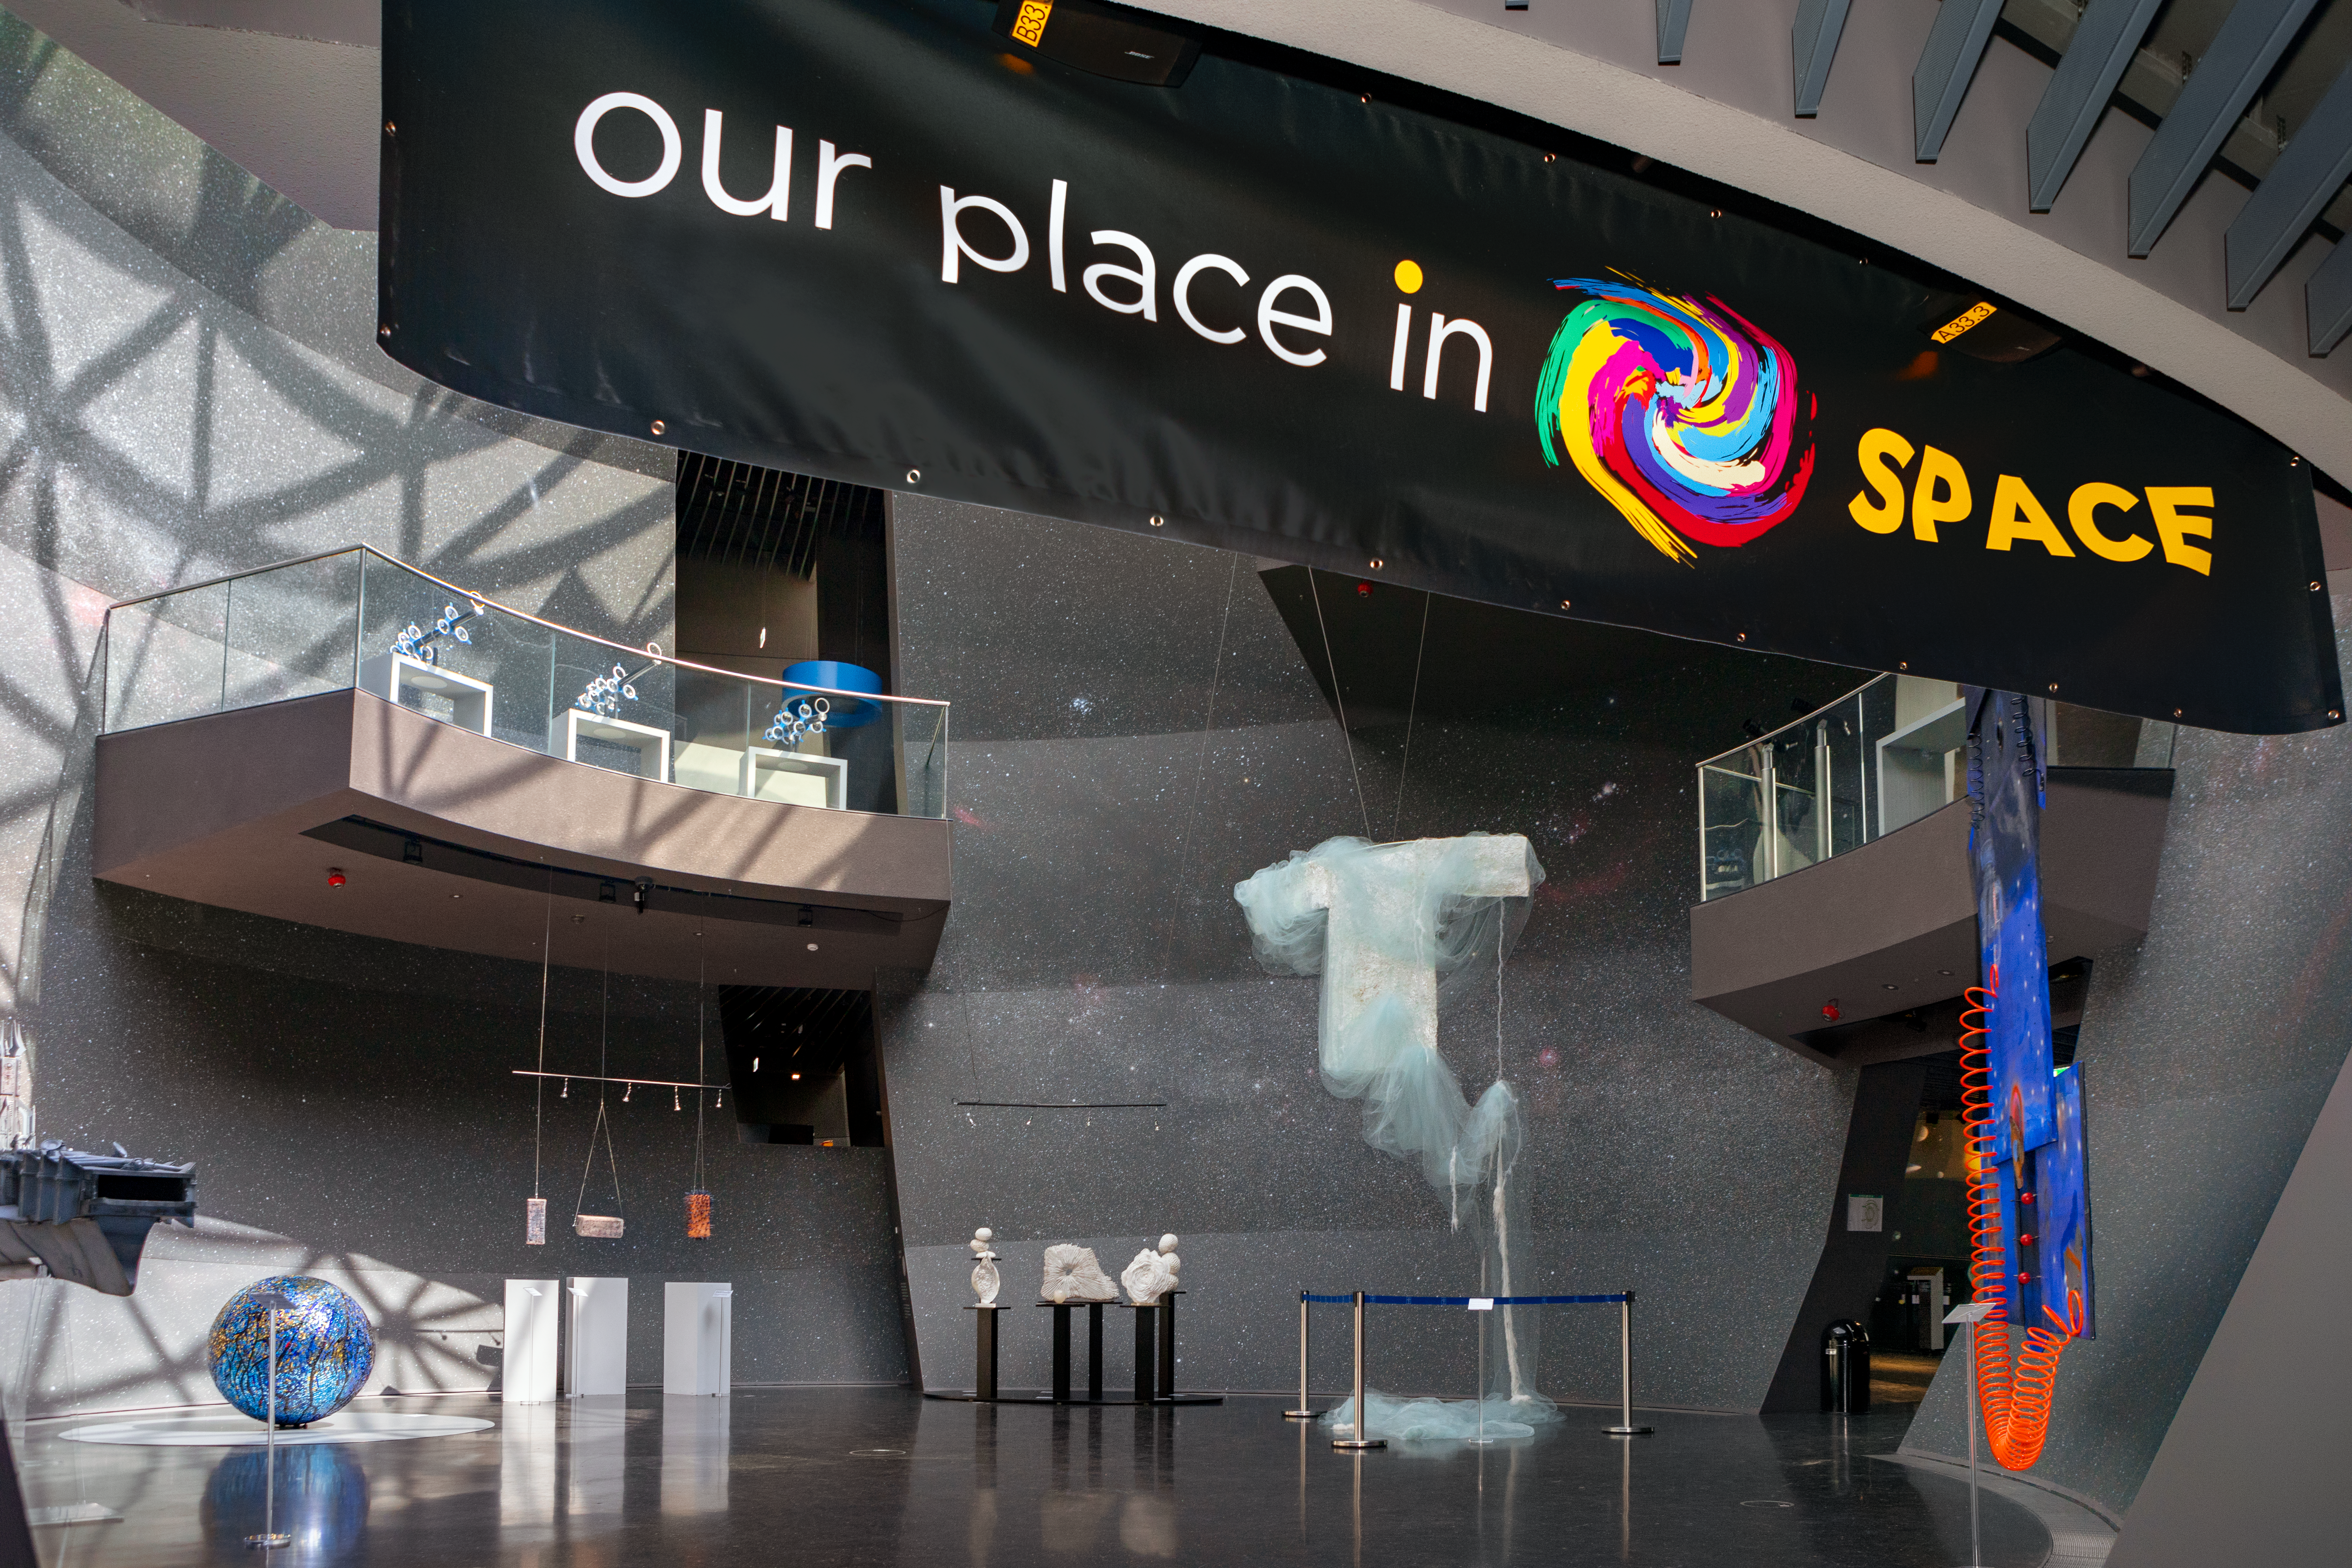

Find your place in Space

The temporary exhibition Our Place in Space will be on display at the ESO Supernova Planetarium & Visitor Centre from 17 May to 2 September 2018 and will showcase art and science inspired by the spectacular images of the NASA/ESA Hubble Space Telescope.

Credit: ESO/M. Zamani